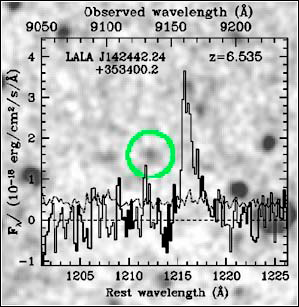

Buscando el fin de la edad oscura cósmica con GMOS

Credit: NOIRLab